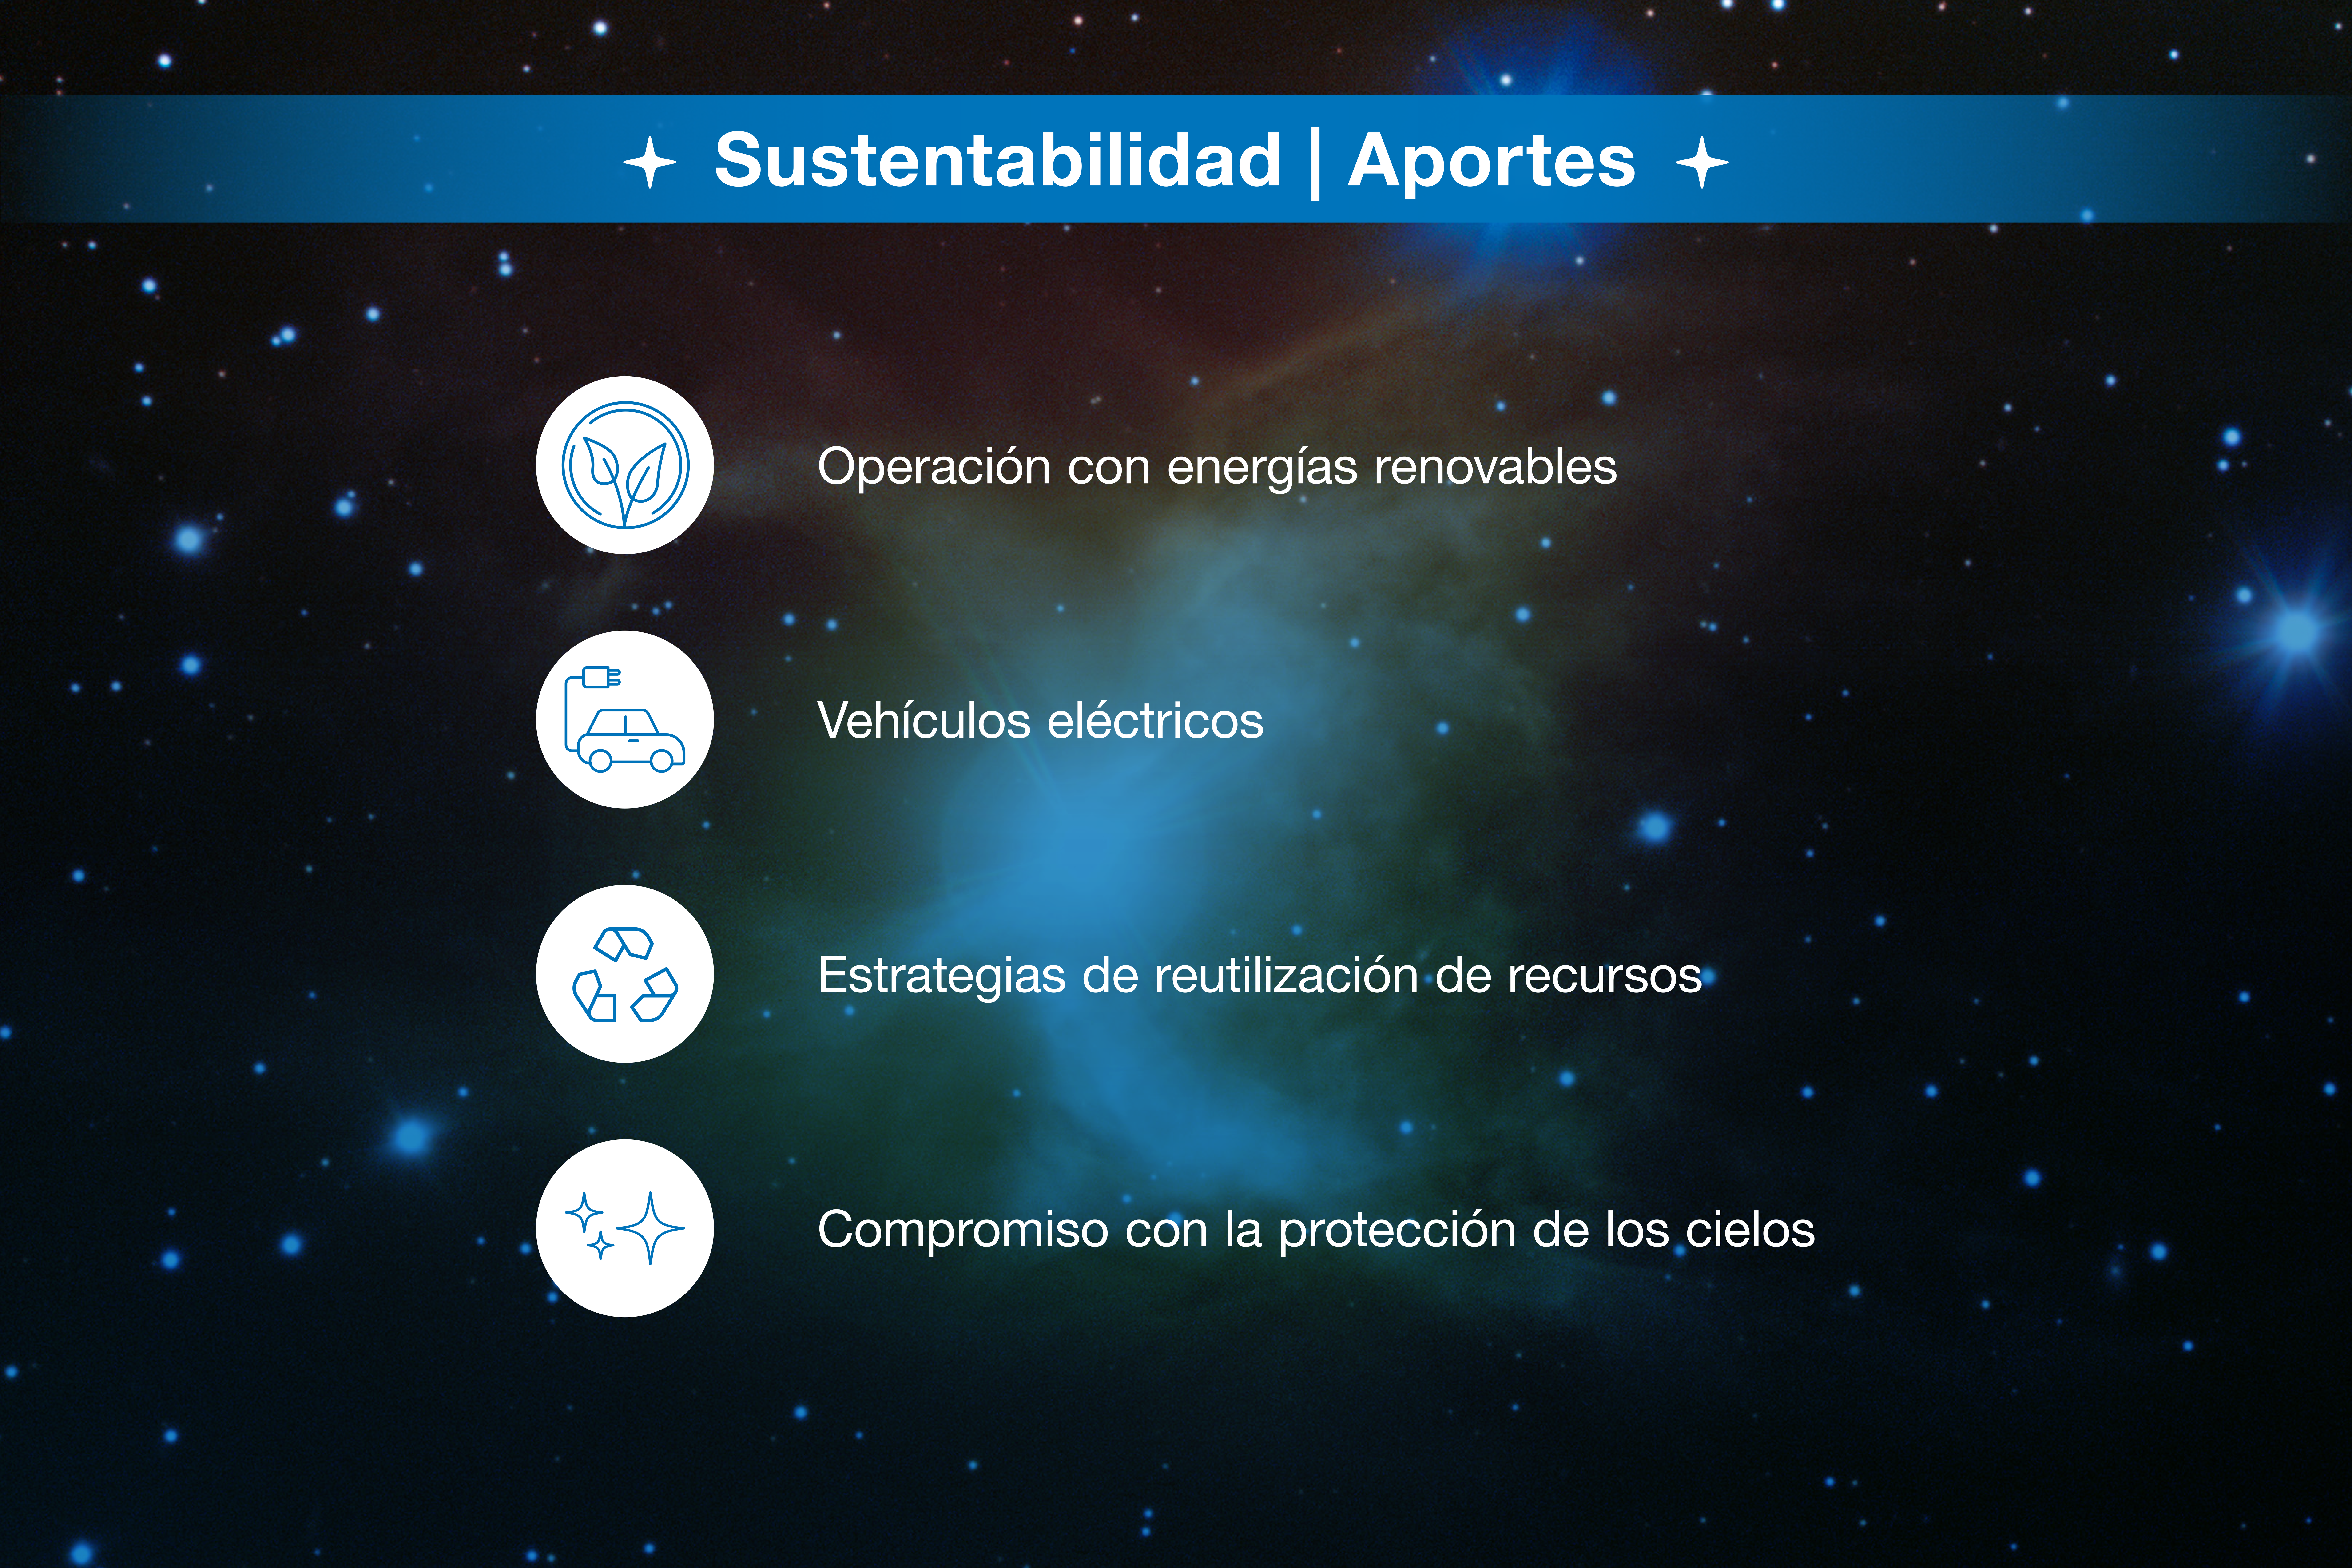

Infografía de colaboración ESO-Chile

Credit: ESO